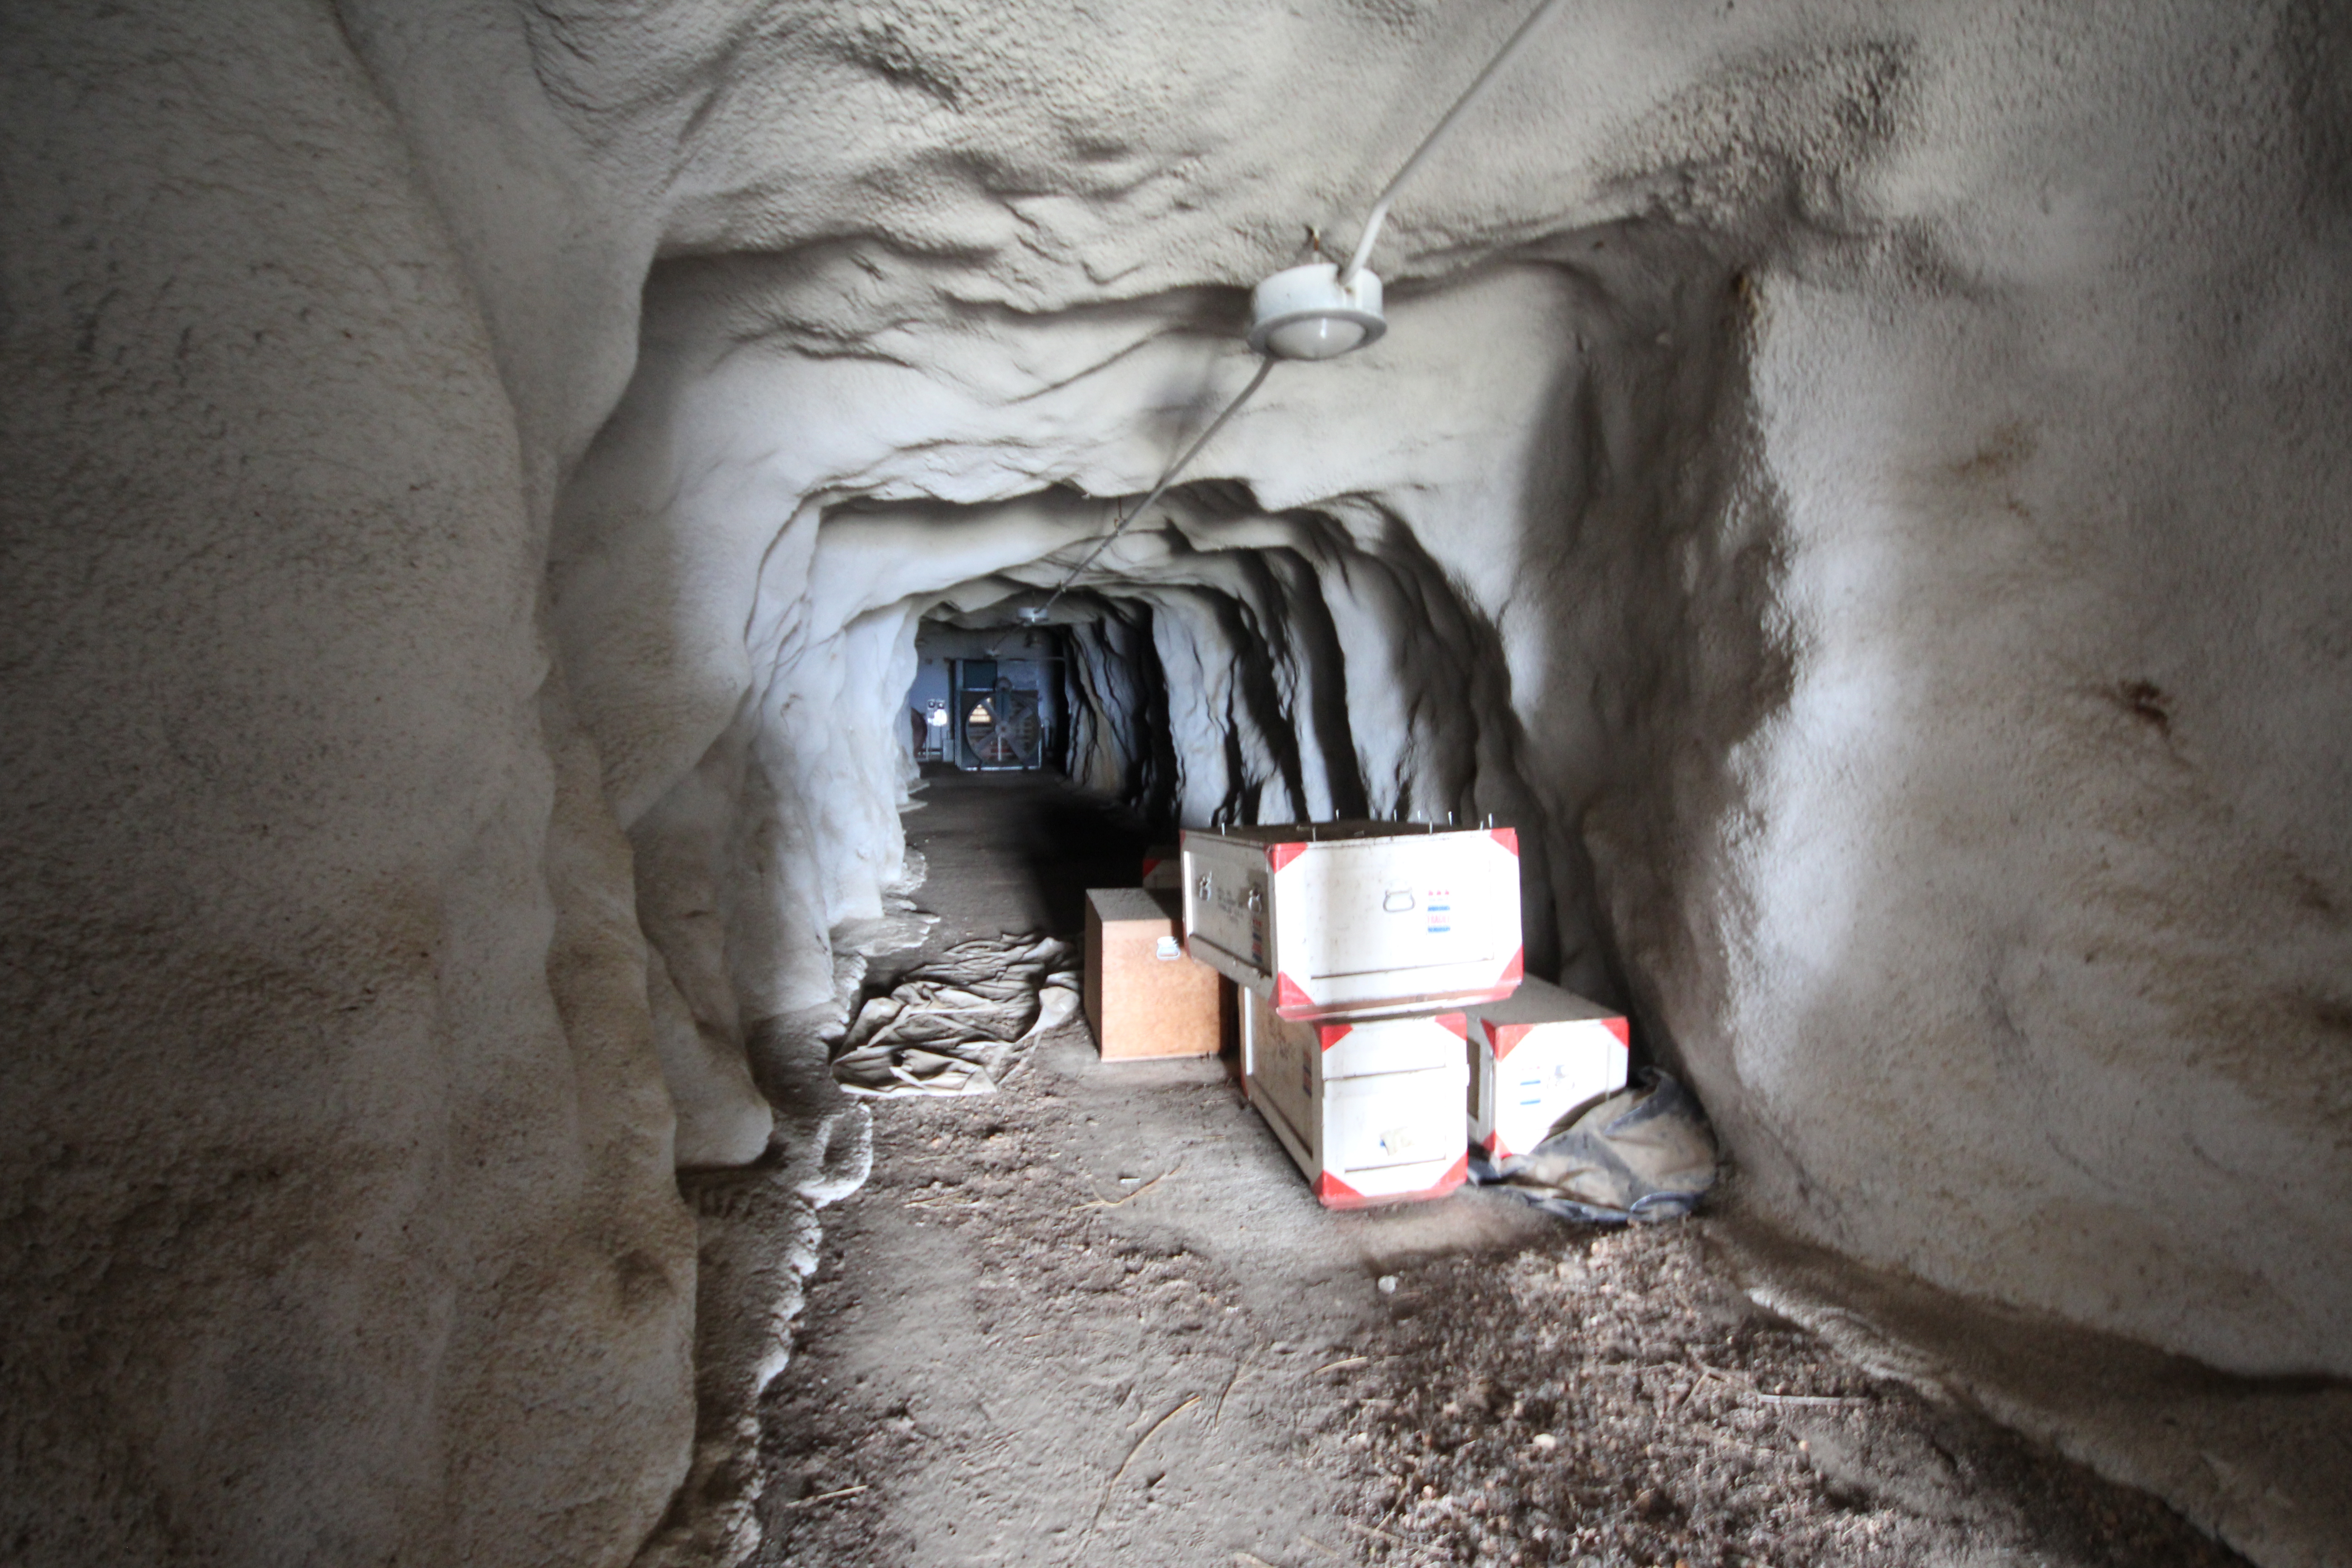

The “Bat Cave” at the bottom of the McMath-Pierce Solar Telescope tunnel

The “Bat Cave” at the bottom of the McMath-Pierce Solar Telescope tunnel.

Credit: KPNO/NOIRLab/NSF/AURA/P. Marenfeld